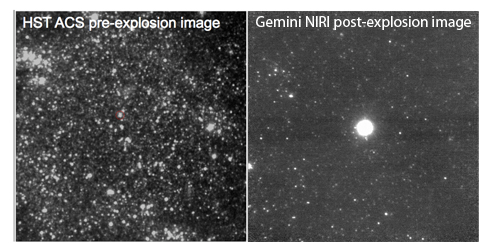

HST pre-supernova image

HST pre-supernova image (left) and Gemini NIRI post-supernova image (right)

Credit: International Gemini Observatory/NOIRLab/NSF/AURA